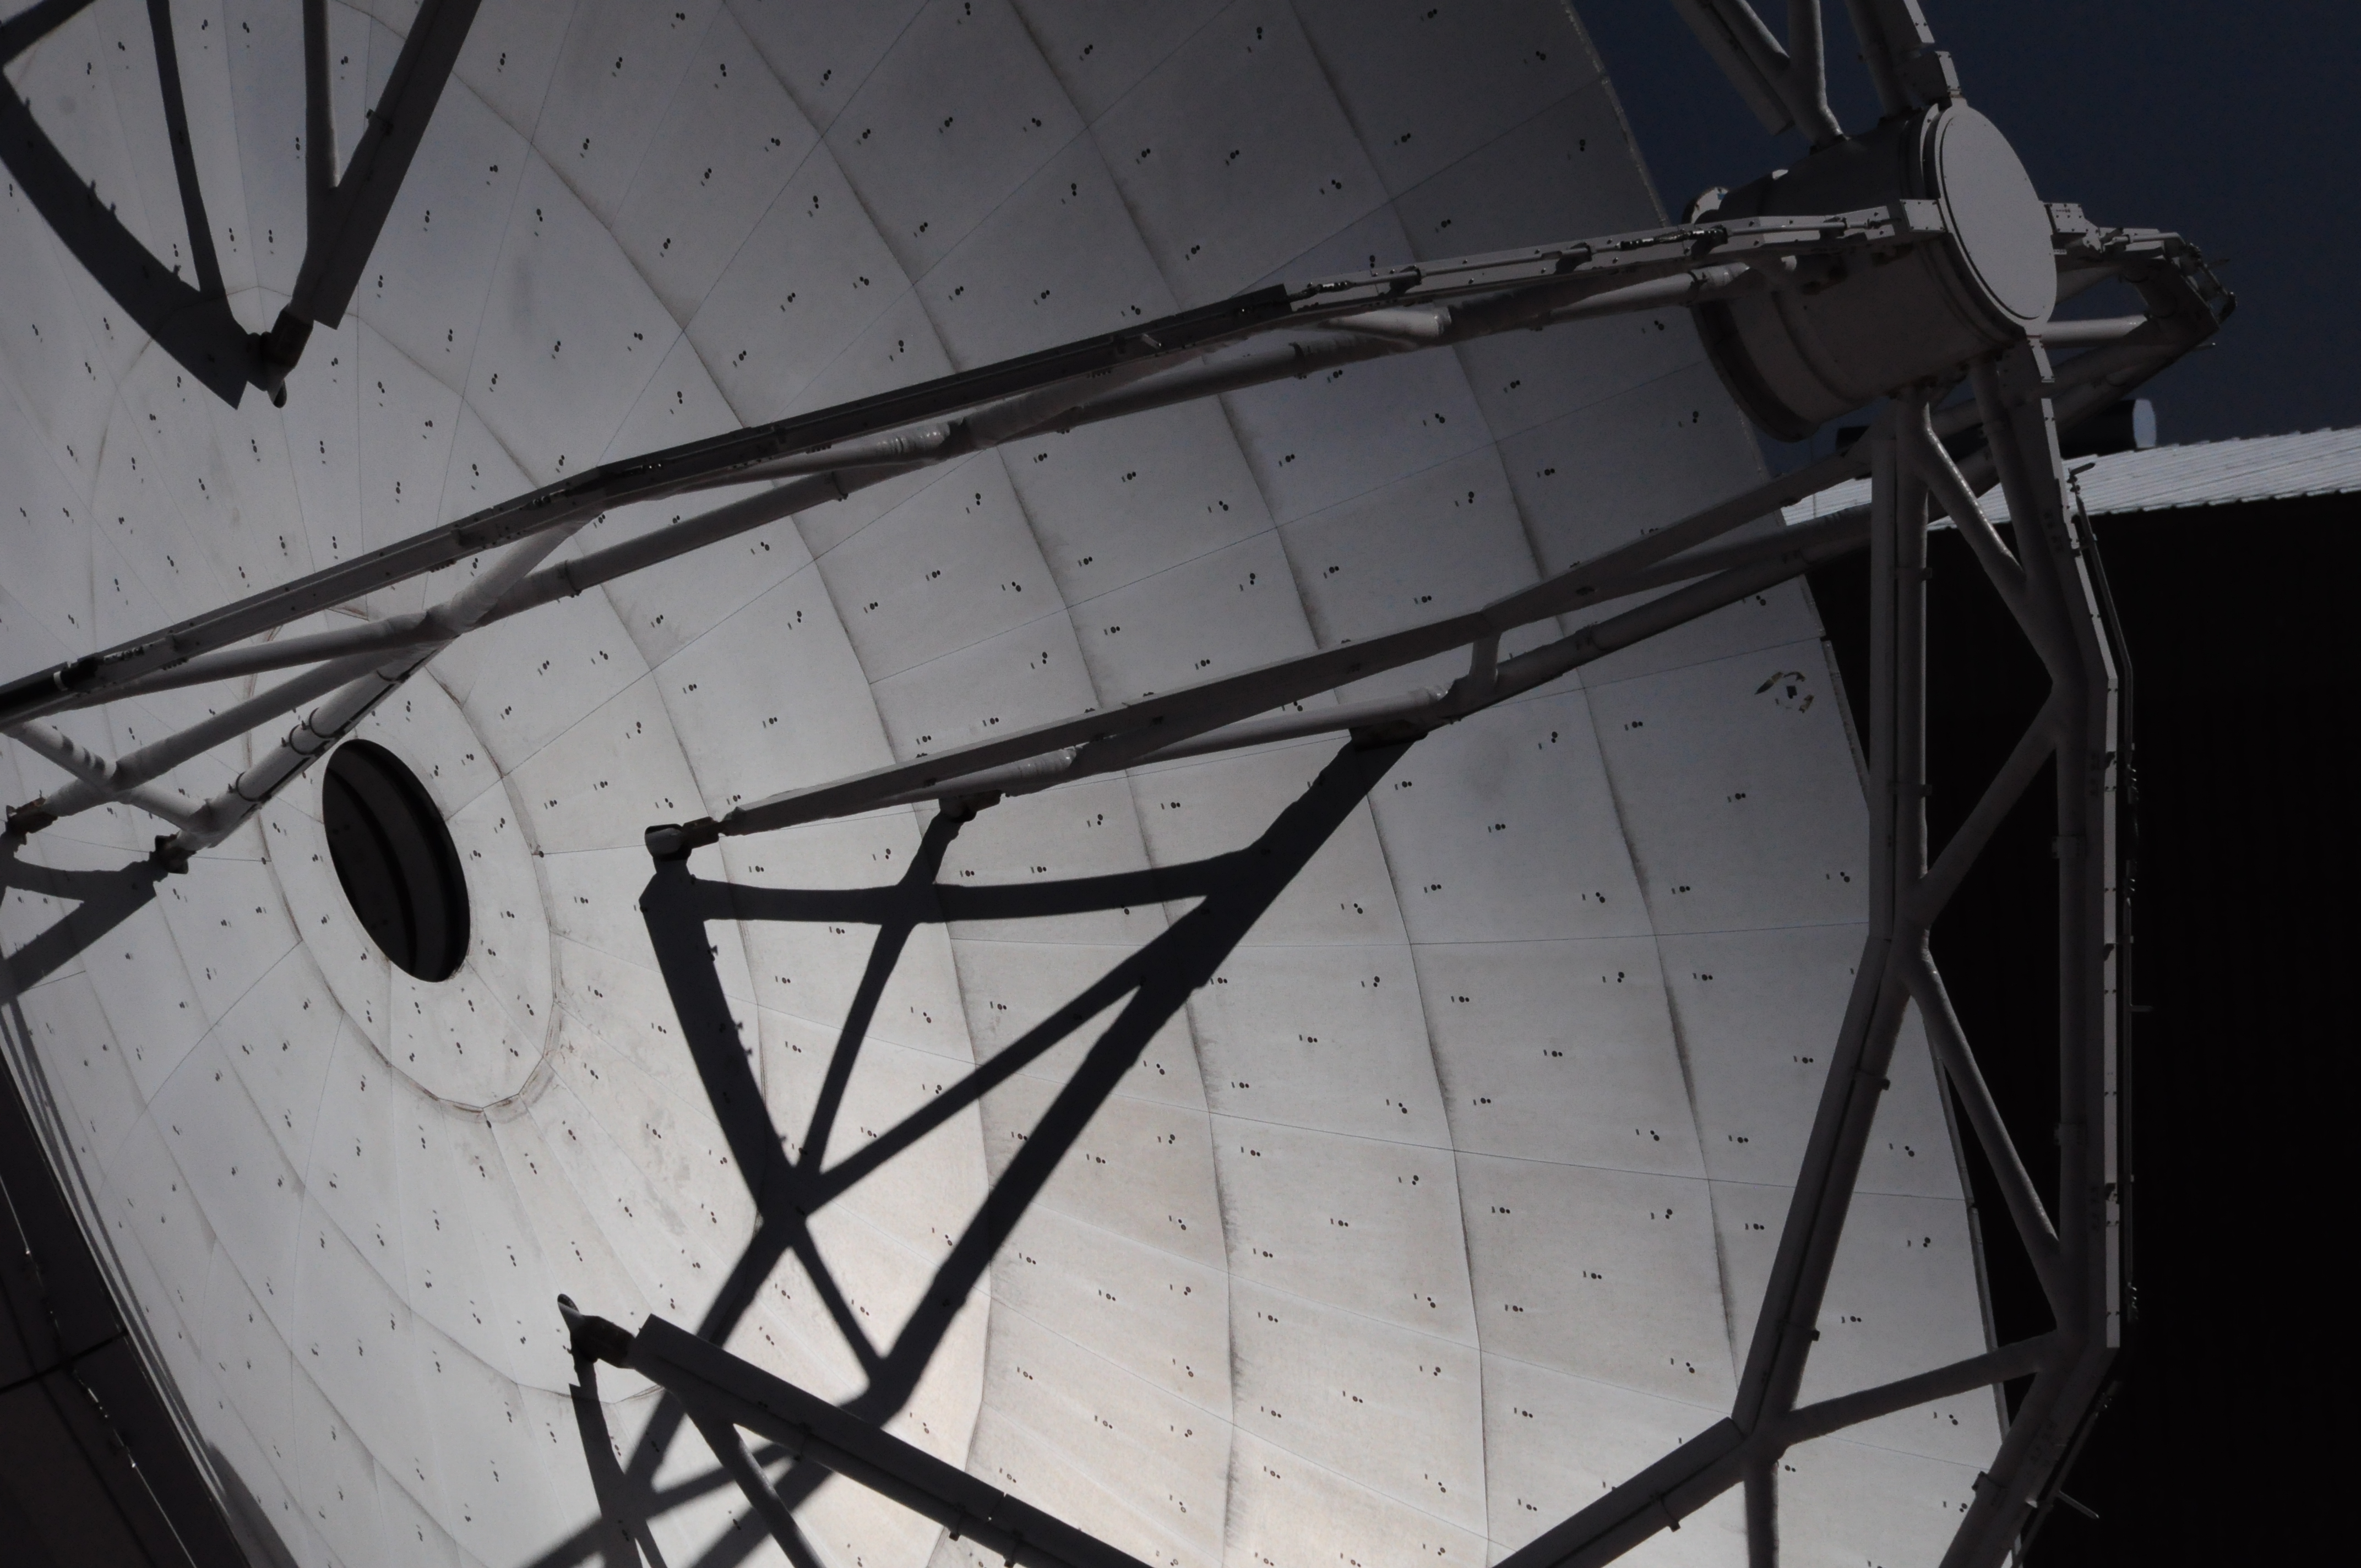

Details of an ALMA antenna

Details of an ALMA antenna and its incredibly smooth dish.

Credit: Ralph Bennett - ALMA (ESO/NAOJ/NRAO)